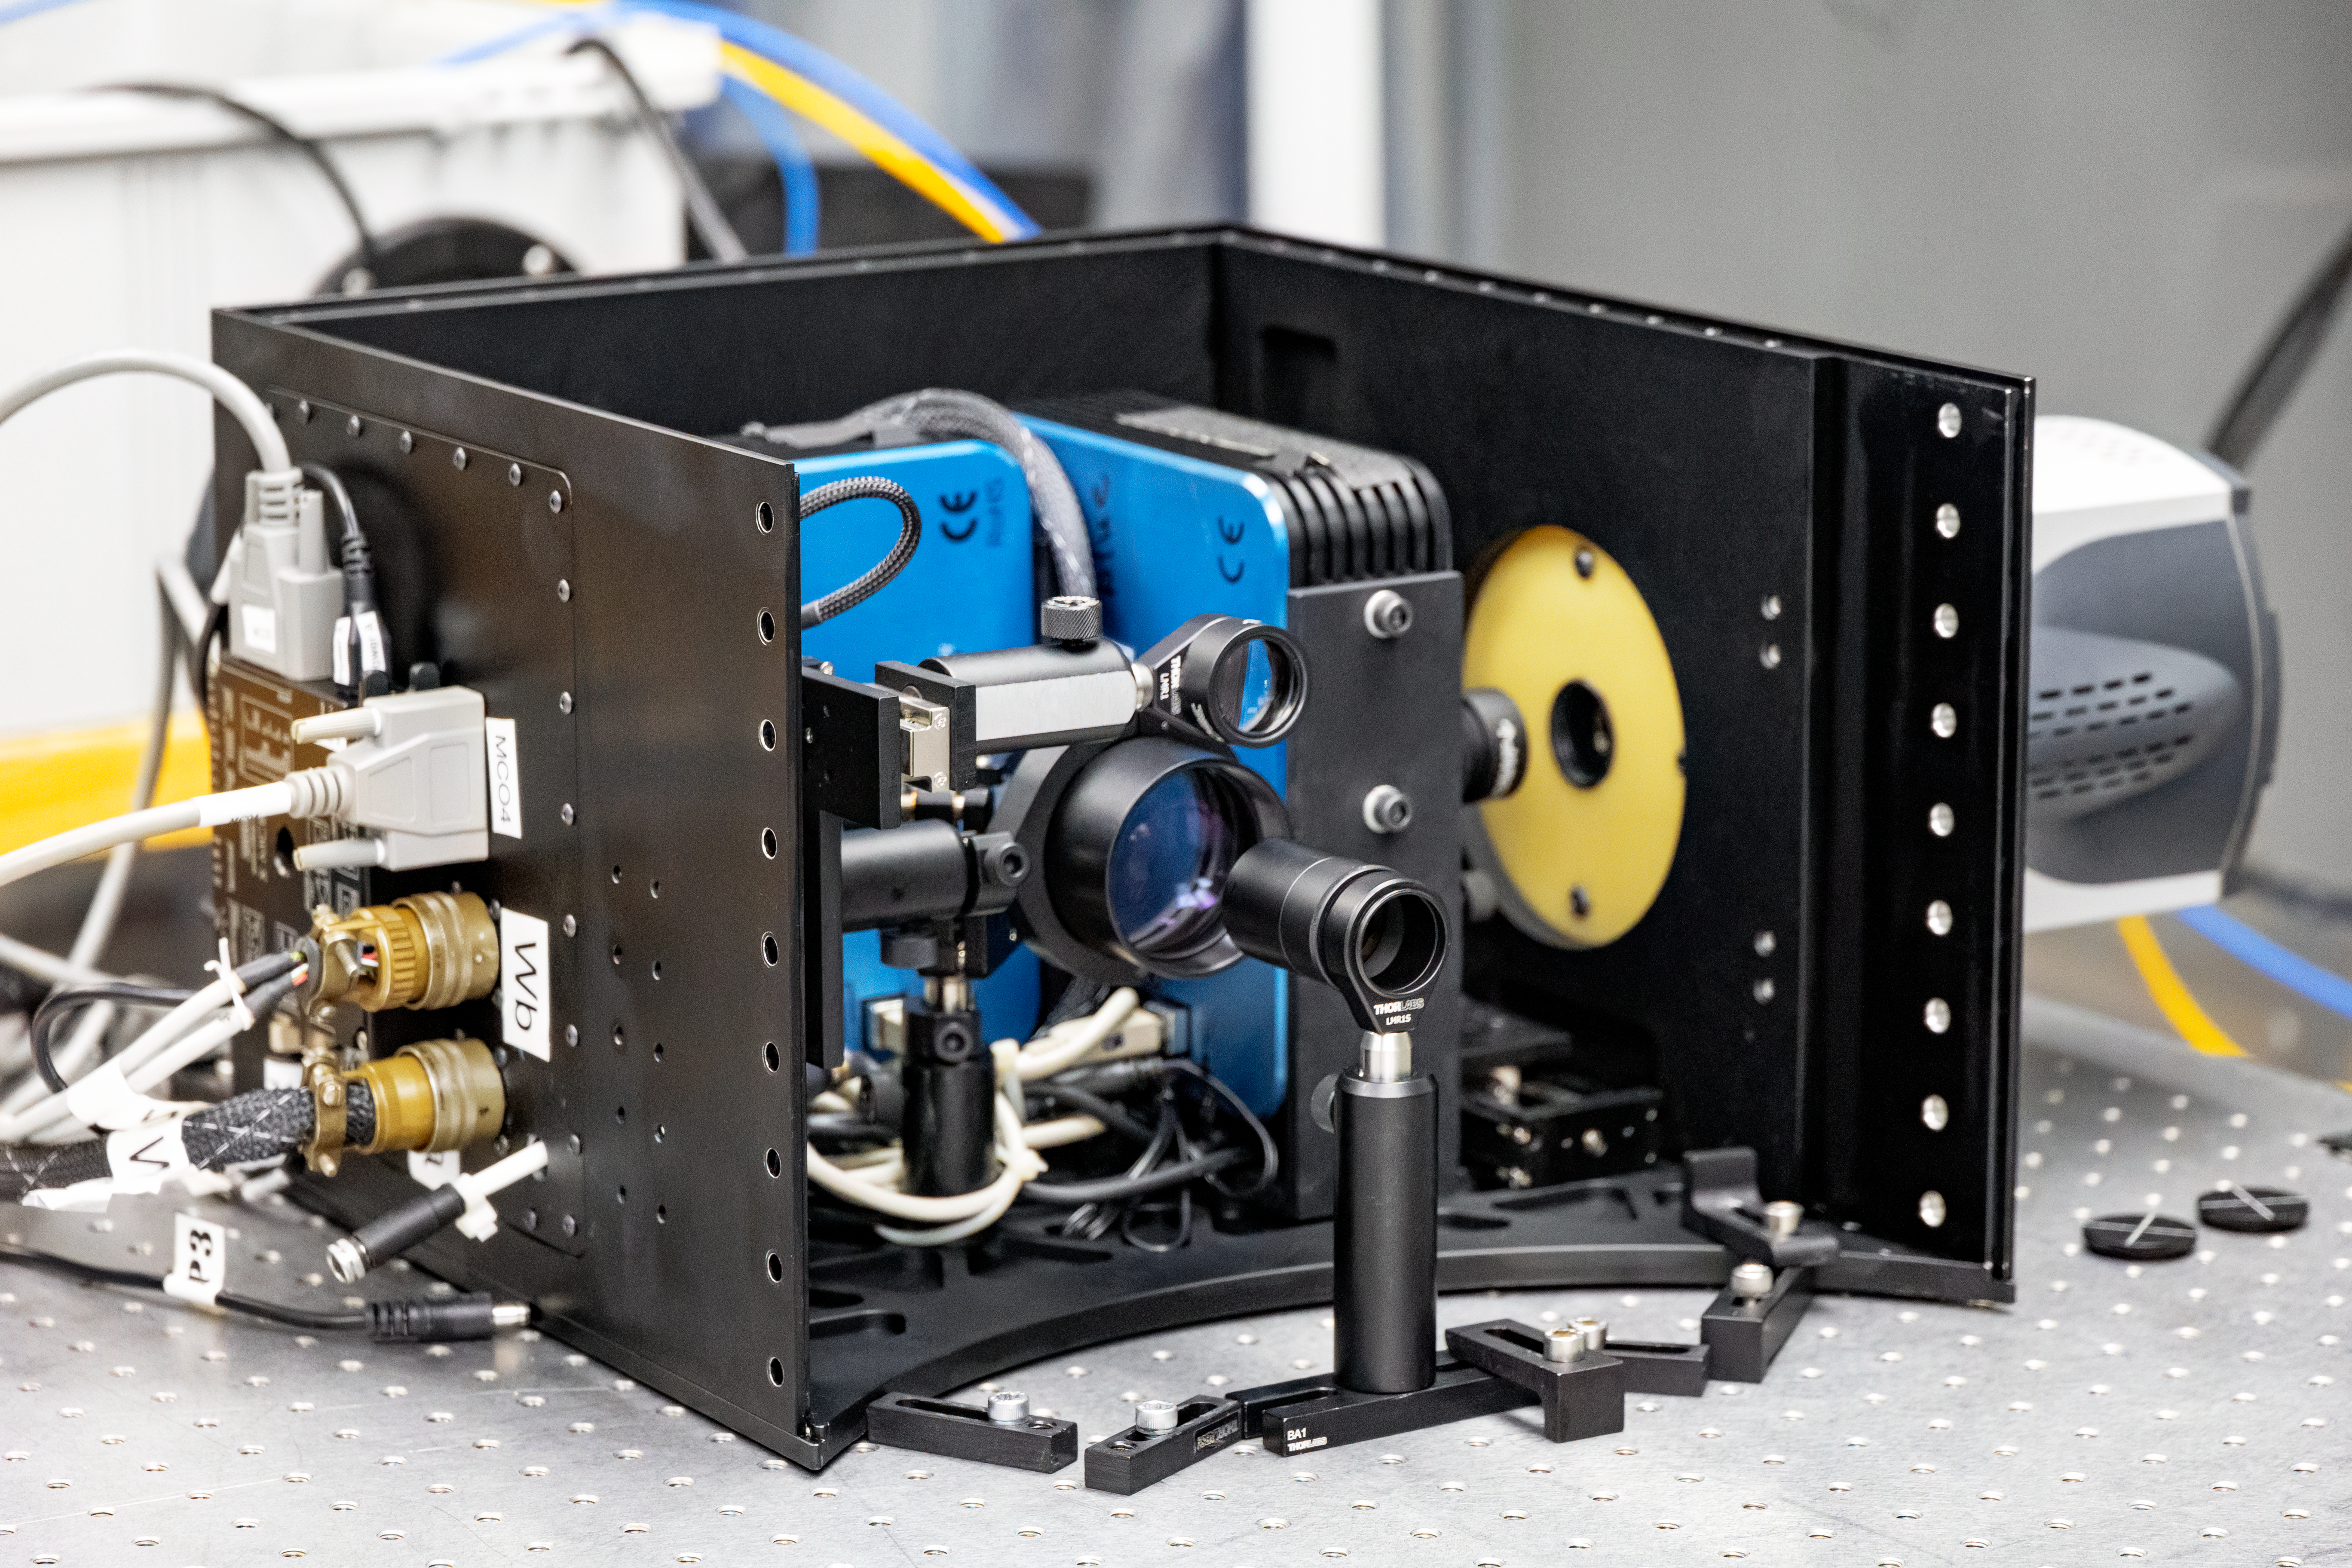

Zorro Instrument

The Zorro instrument at Gemini South on Cerro Pachón.

Credit: NOIRLab/NSF/AURA/D. Munizaga